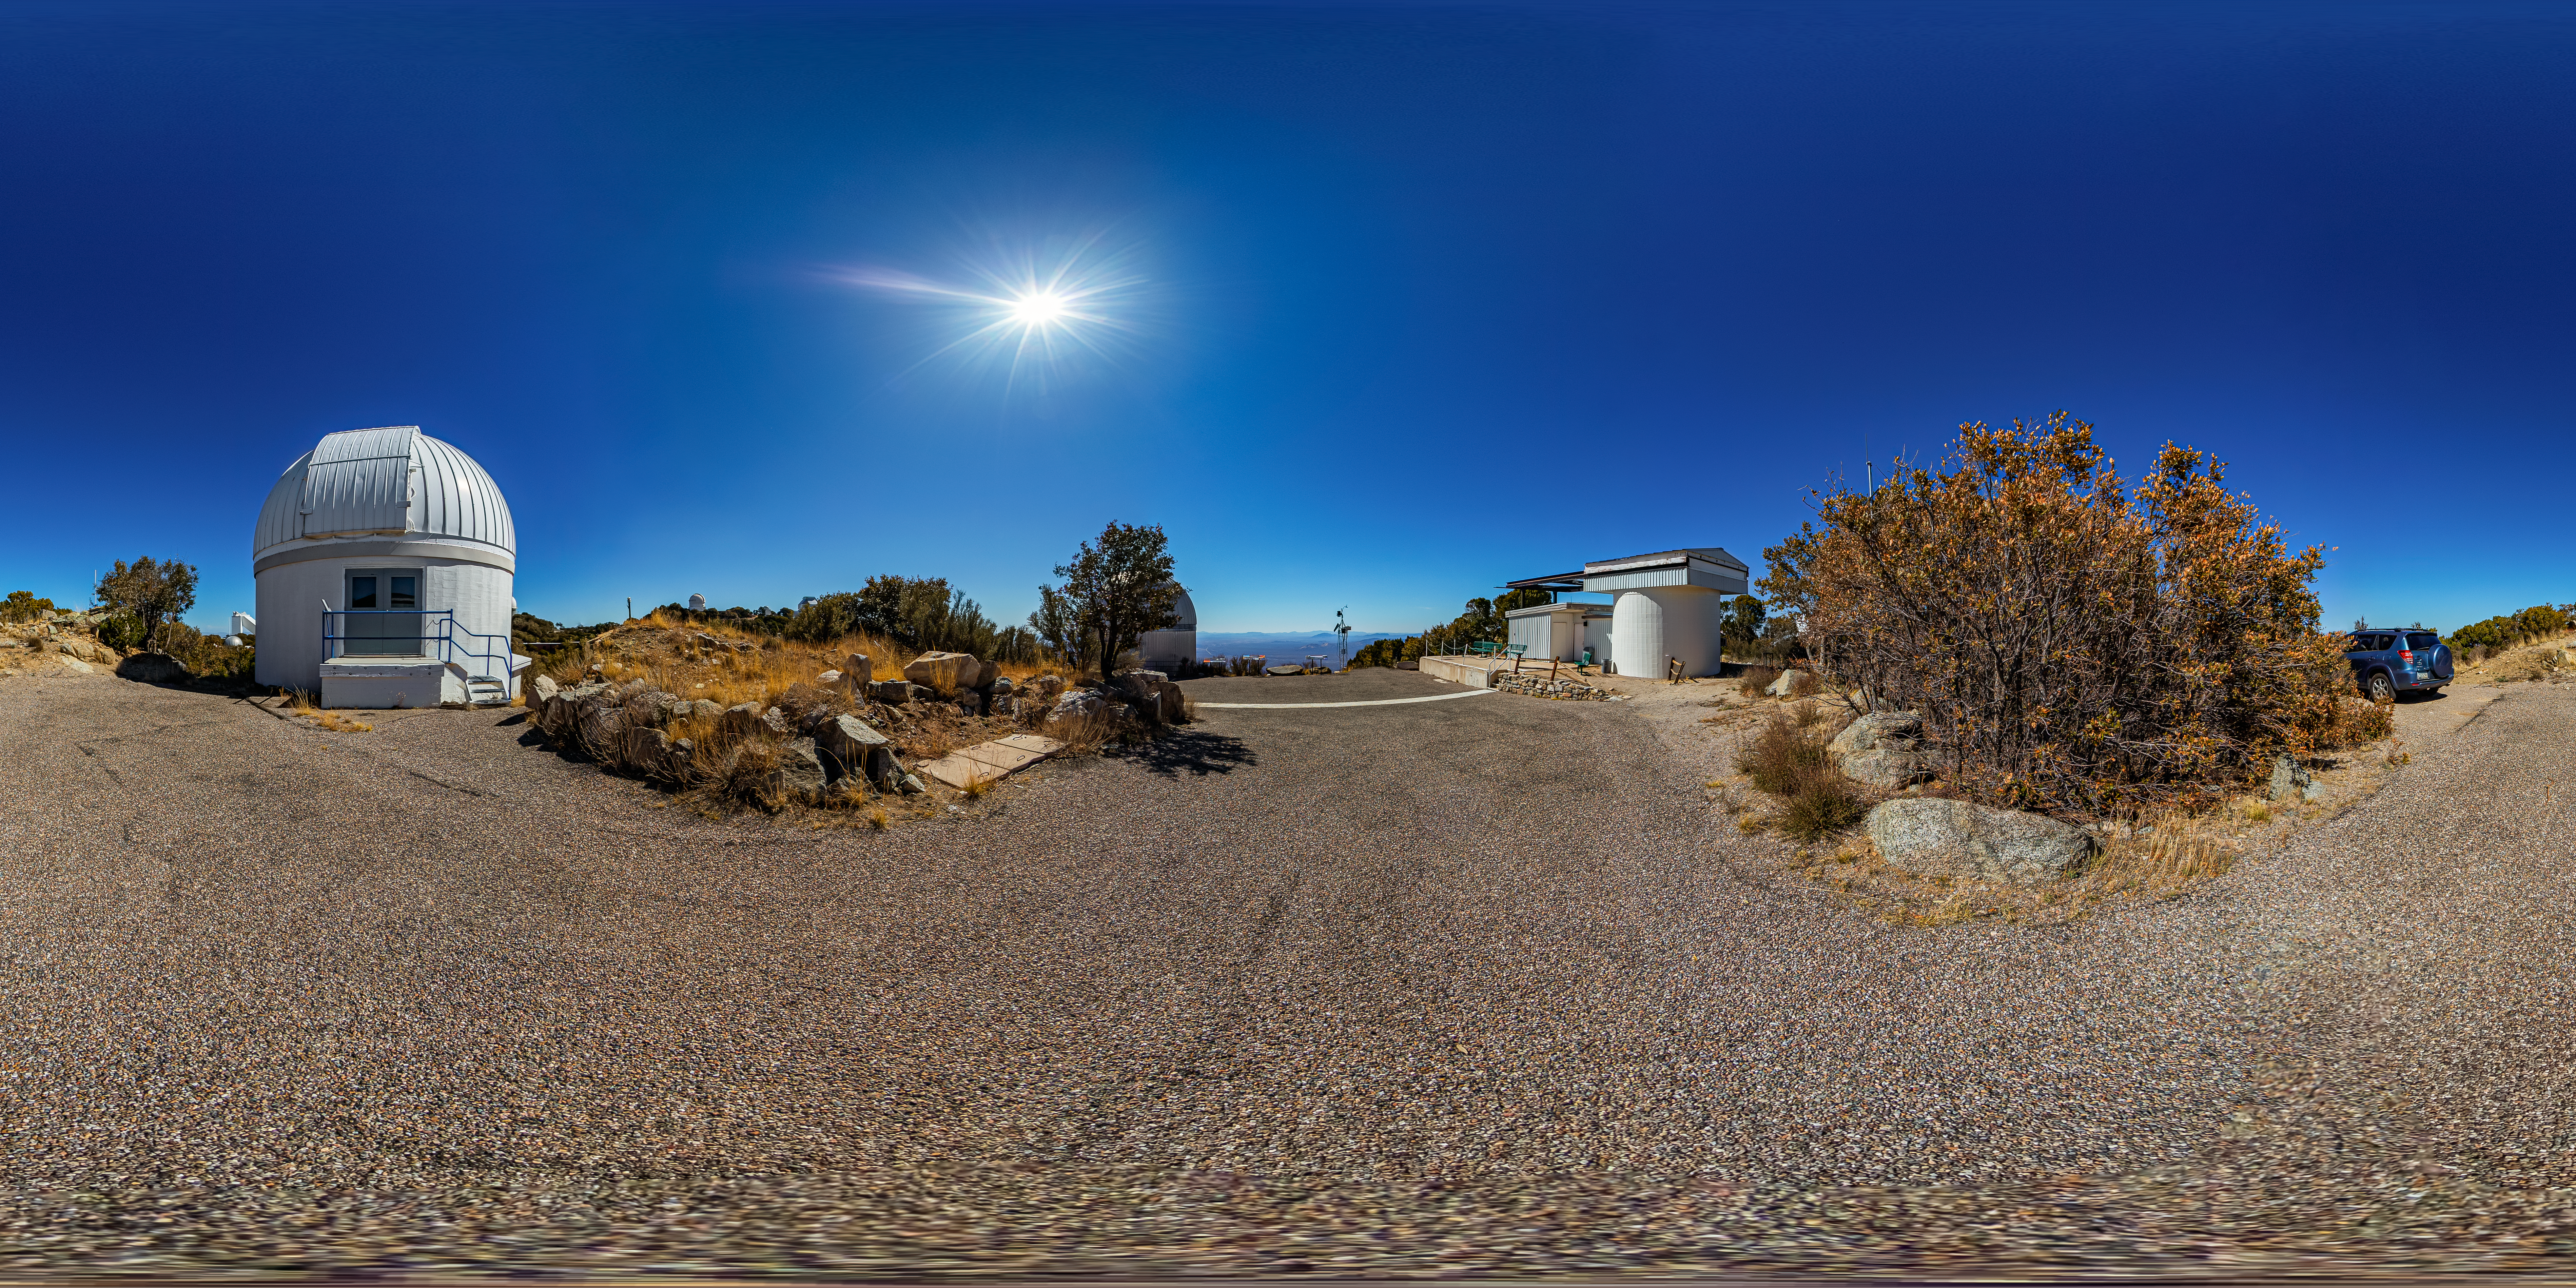

Burrell Schmidt Telescope Panorama

A 360 panorama view of the Case Western Reserve University’s Burrell Schmidt Telescope, owned and operated by Case Astronomy and located at Kitt Peak National Observatory.

Credit: NOIRLab/AURA/NSF/T. Matsopoulos